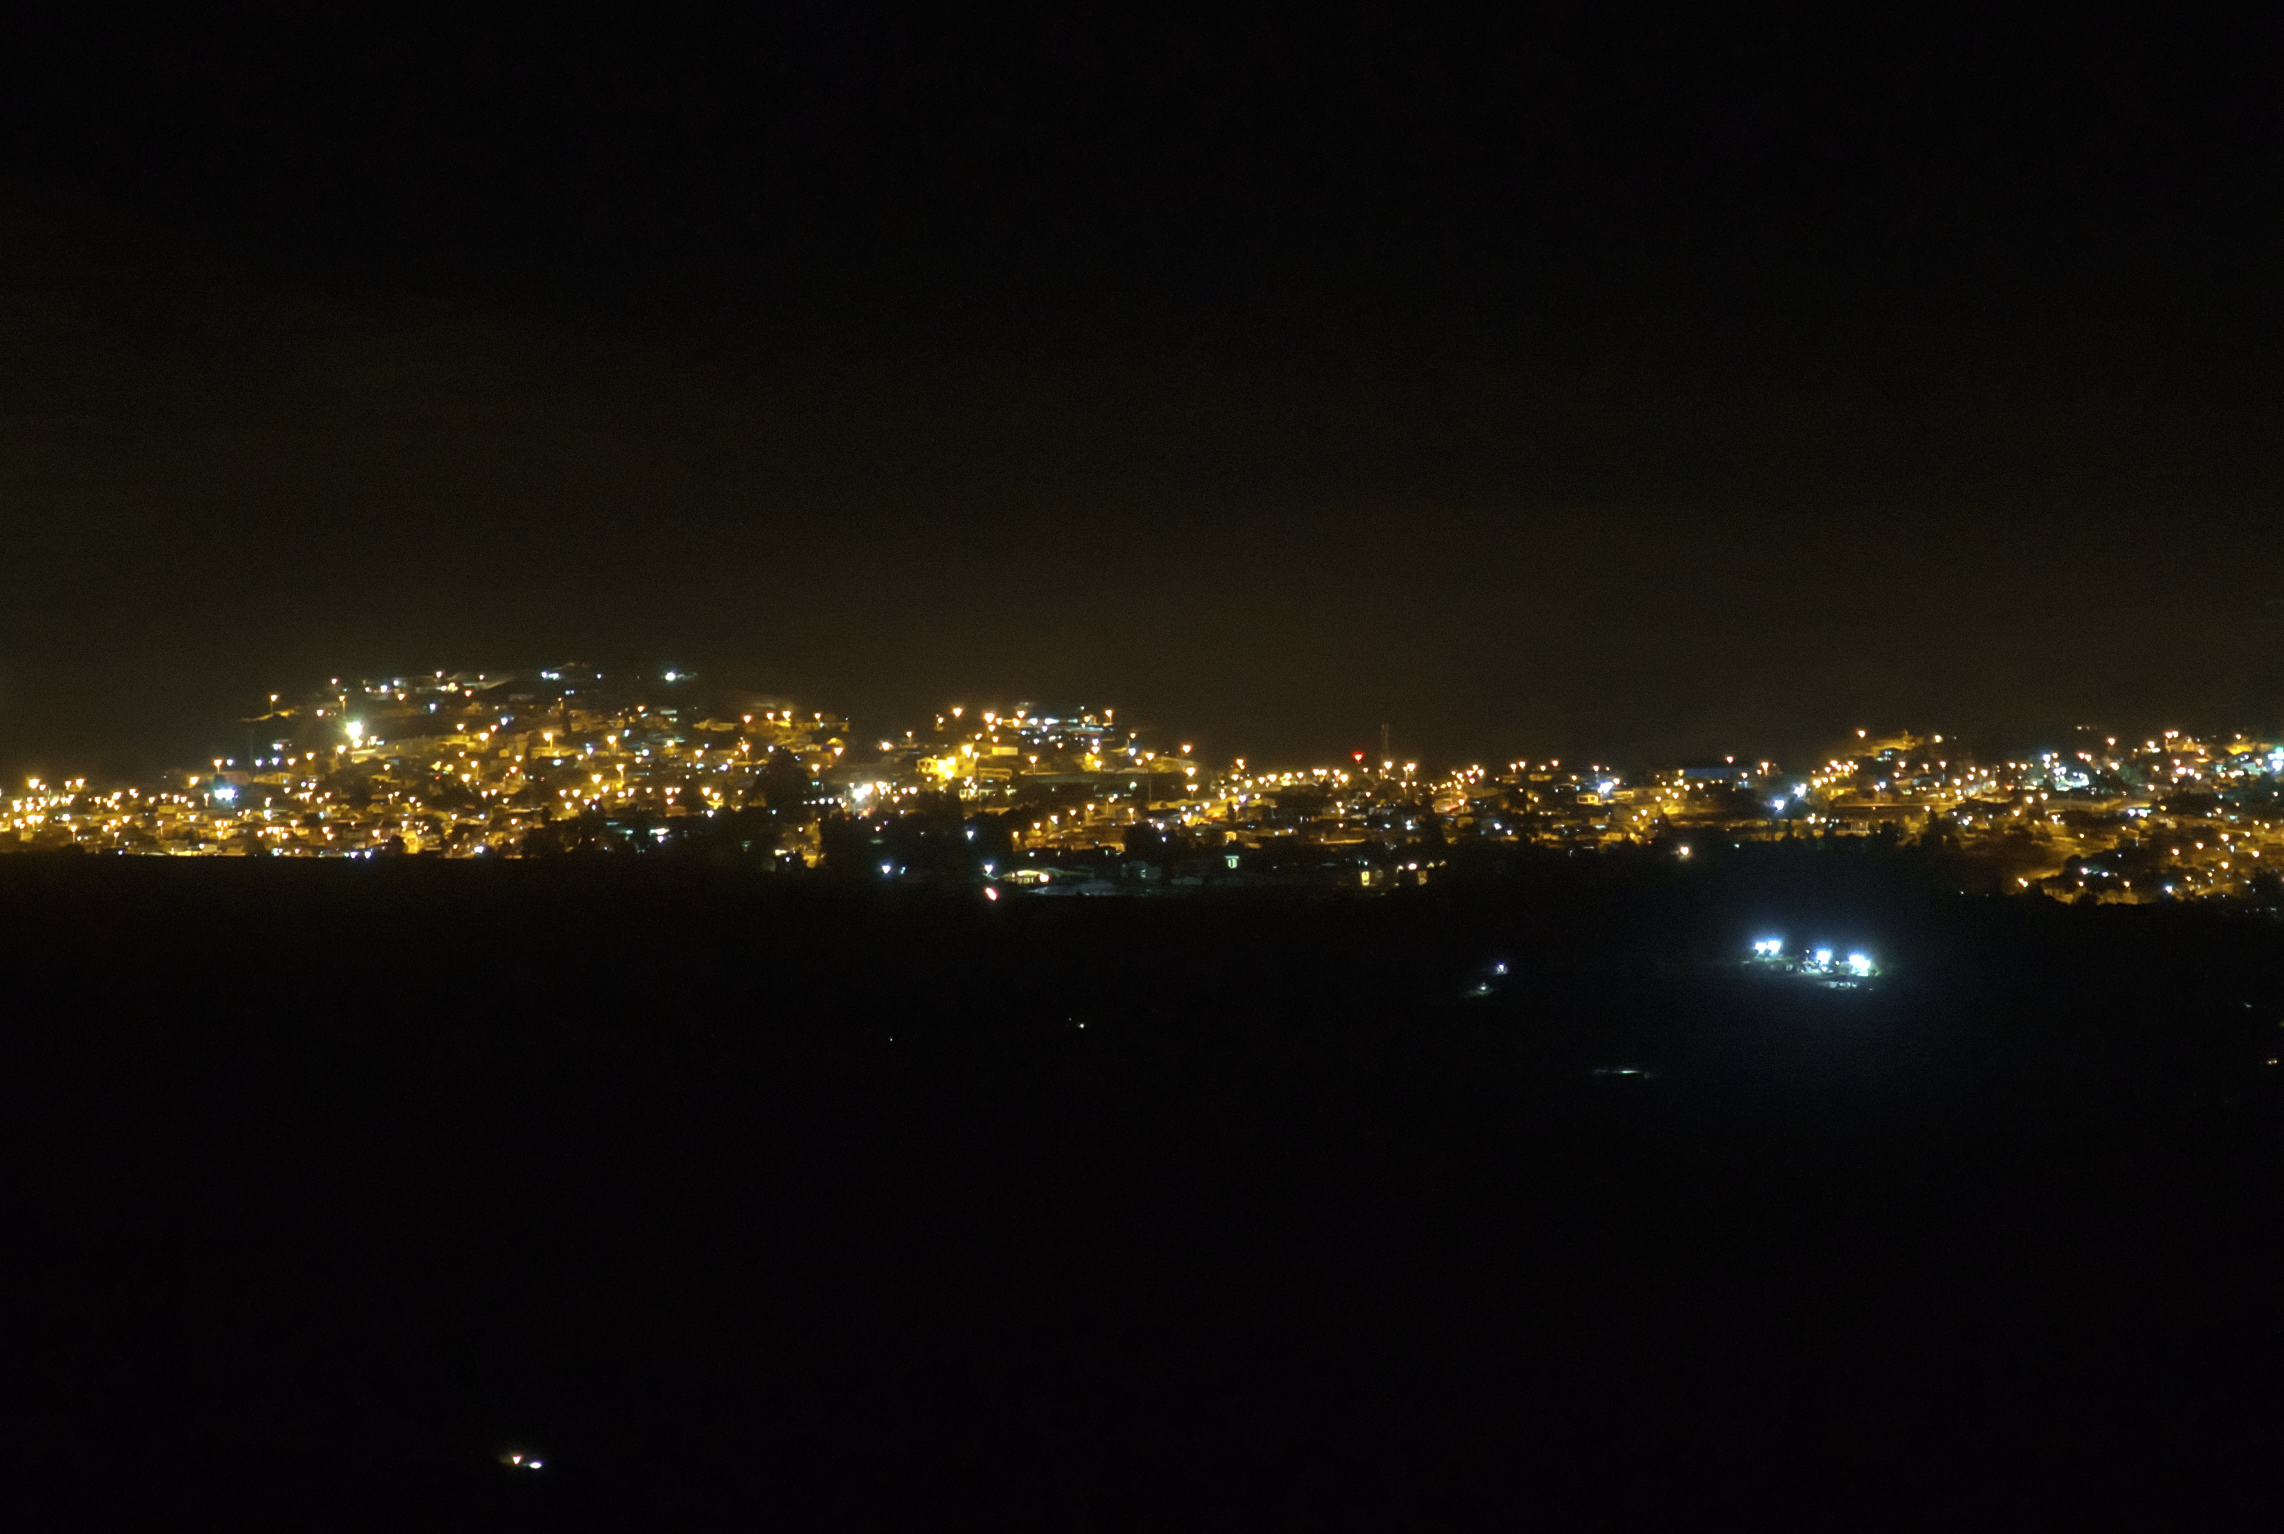

View of Andacollo Stadium From CTIO With New Lighting Off

The view of Andacollo Stadium from the U.S. National Science Foundation Cerro Tololo Inter-American Observatory (CTIO), a Program of NSF NOIRLab, with the new lighting turned off. The new system consists of state-of-the-art LED lights from Musco Lighting designed to exclusively illuminate the playing surface while minimizing light emission into the sky and reducing energy consumption by 30%.

See the comparison image here.

Credit: NOIRLab/NSF/AURA/G. Damke